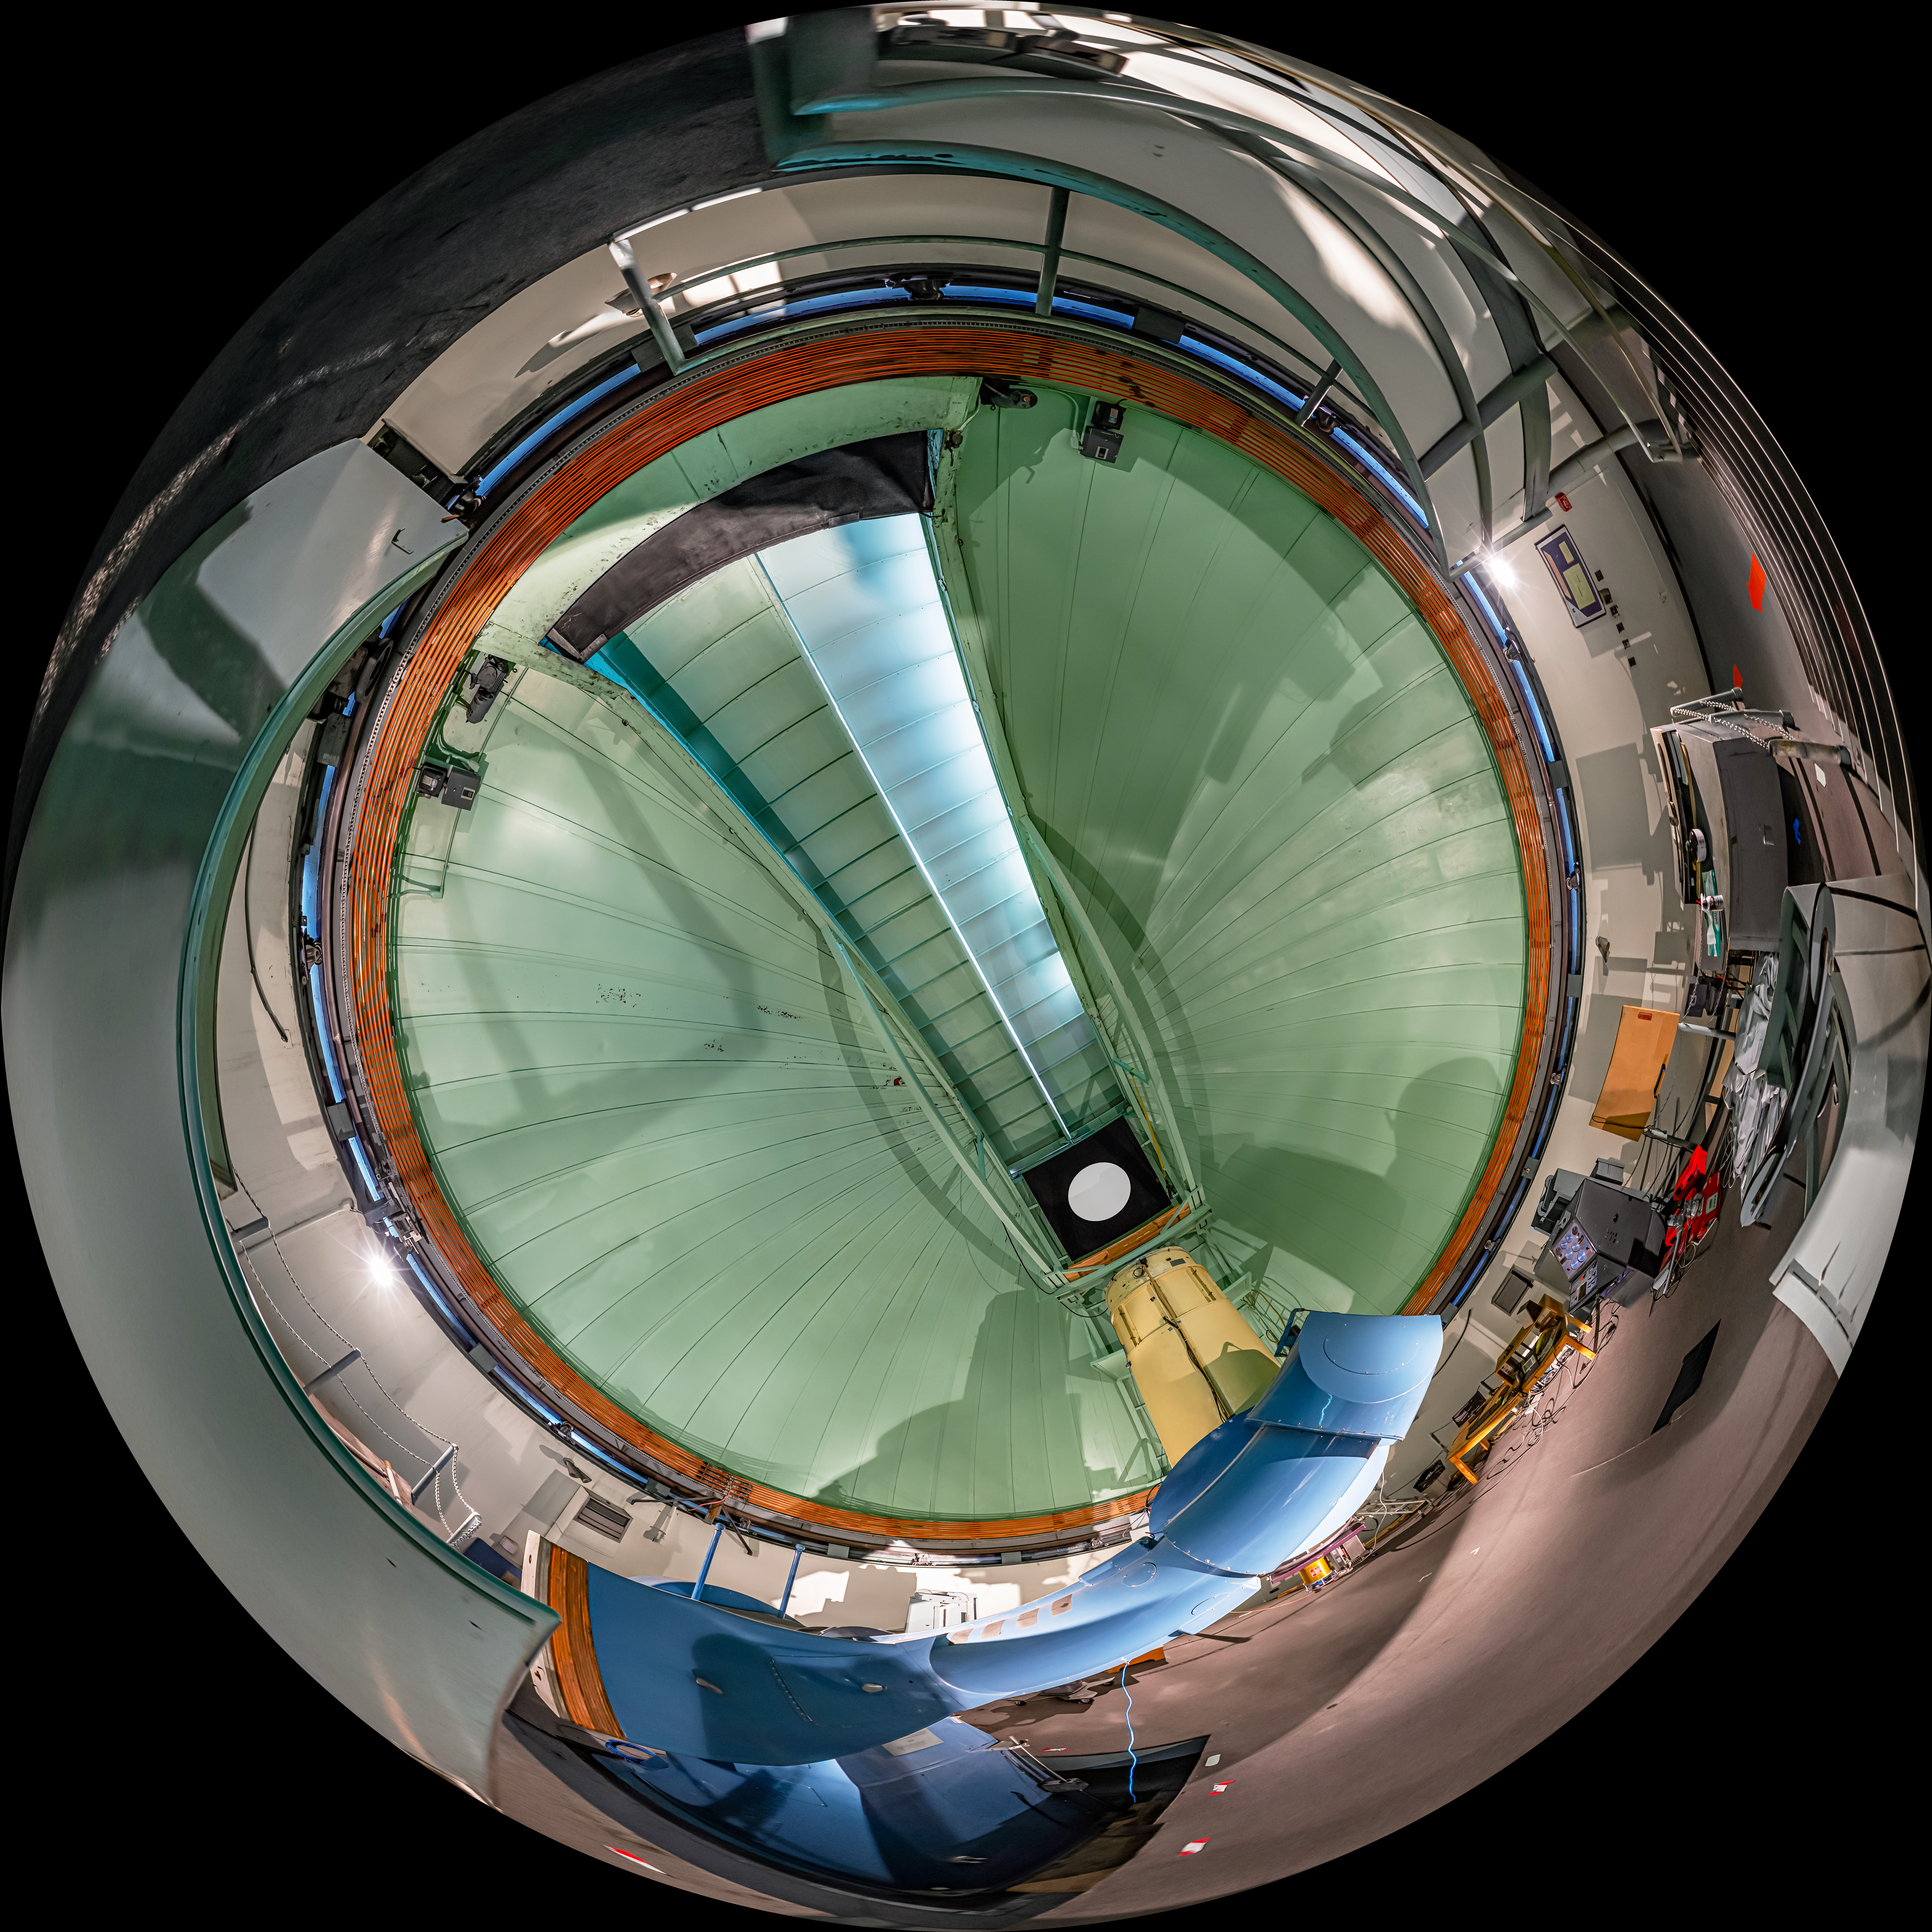

SMARTS 0.9-meter Telescope Interior Fulldome

A fulldome view of the interior of the Small and Moderate Aperture Research Telescope System (SMARTS) 0.9-meter Telescope at Cerro Tololo Inter-American Observatory (CTIO) in Chile.

A 360 panorama version of this image can be found here.

Credit: CTIO/NOIRLab/NSF/AURA/P. Horálek